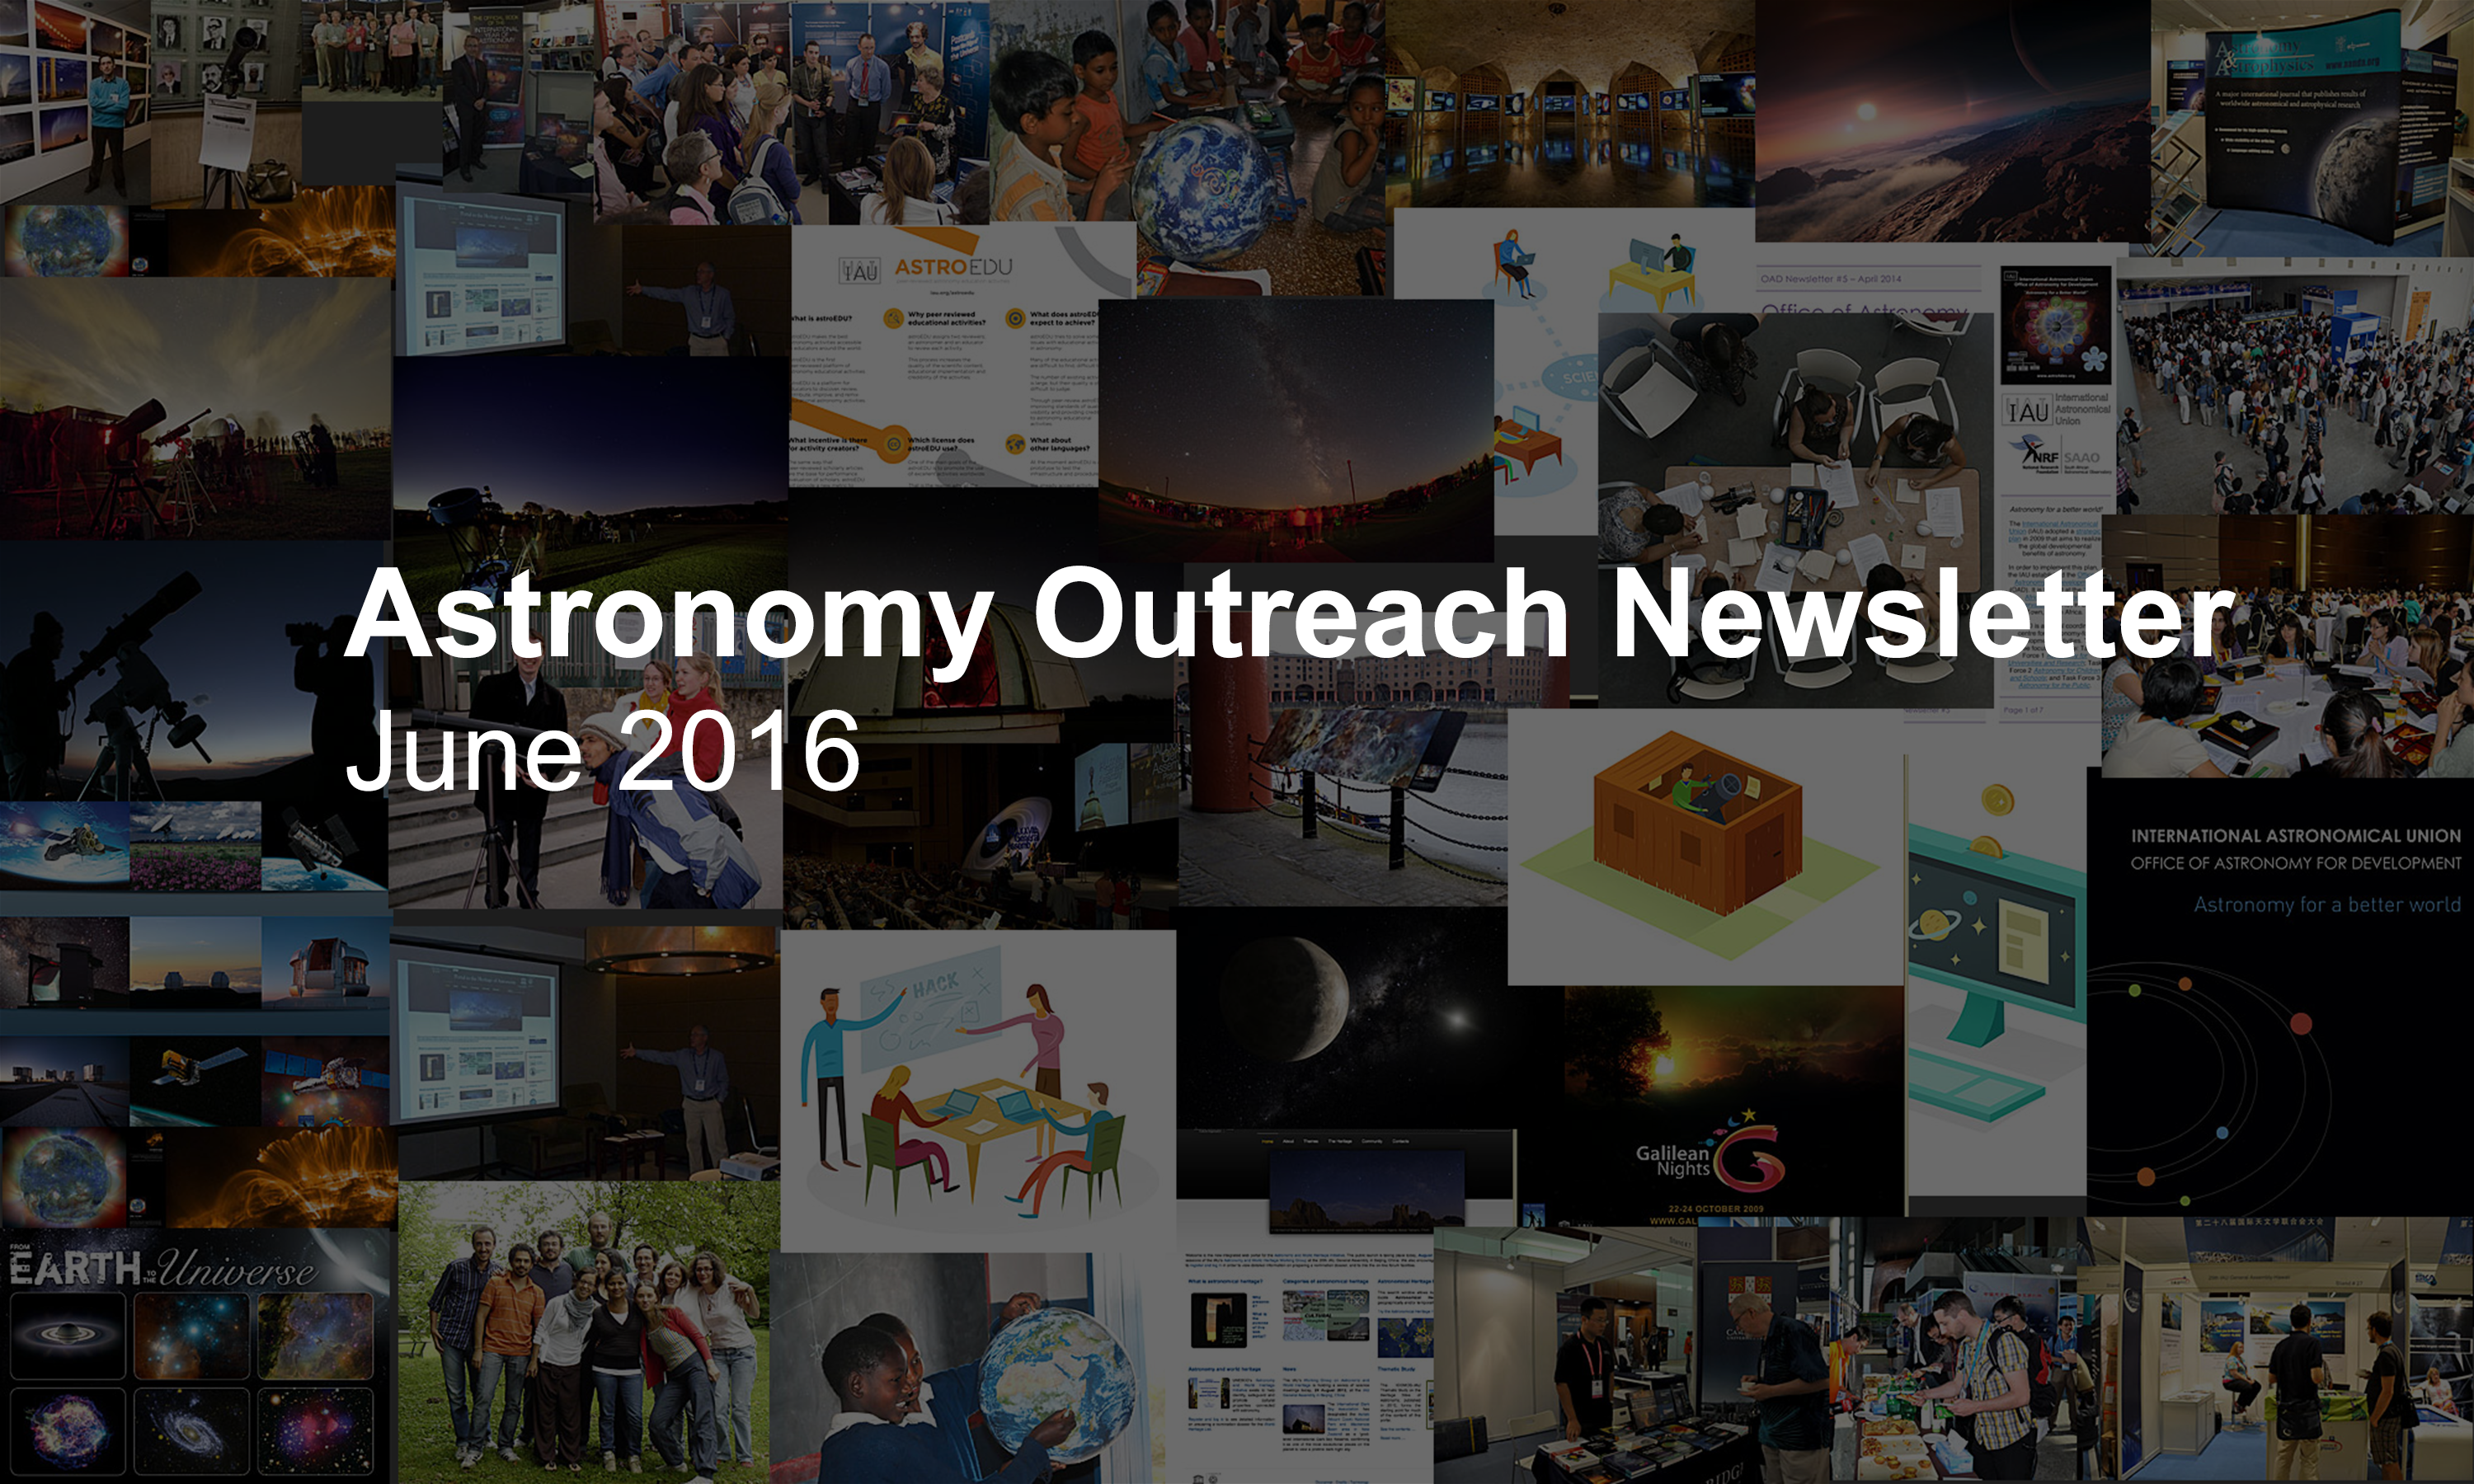

IAU Astronomy Outreach Newsletter #10 2016 (June 2016 #1)

IAU Astronomy Outreach Newsletter #10 2016 (June 2016 #1)

Credit: IAU